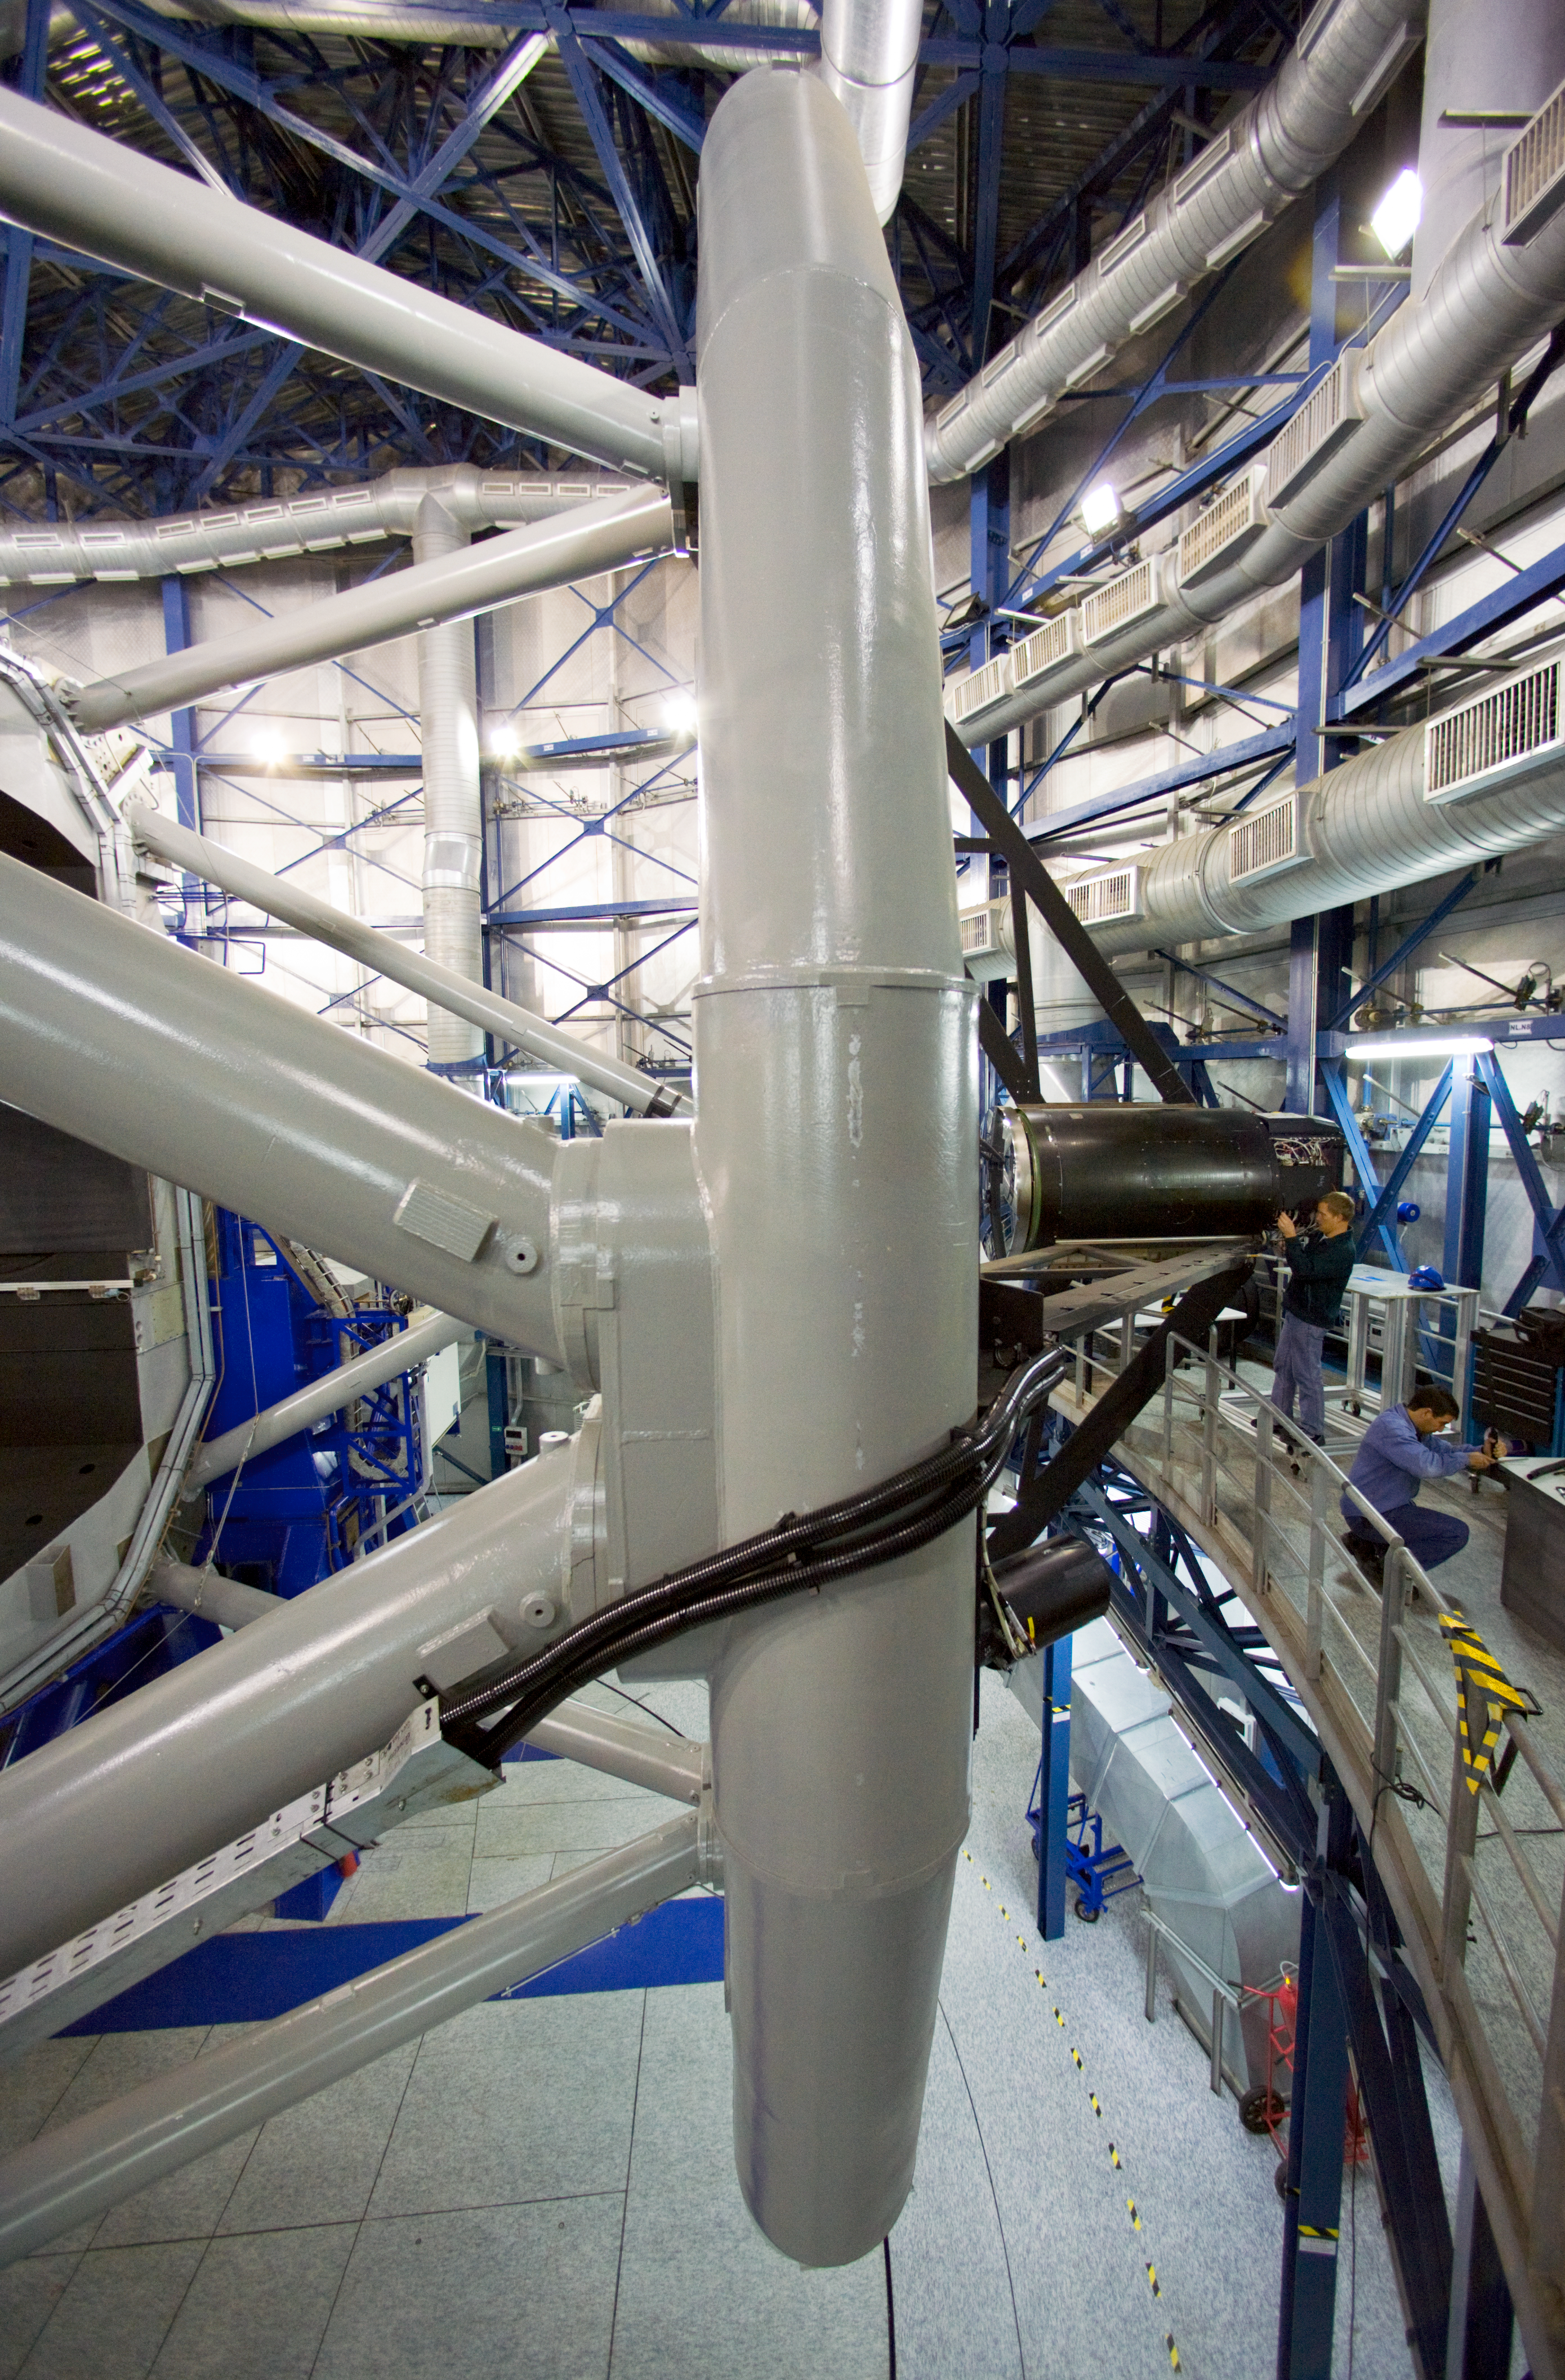

Working on the secondary mirror

Engineers are working on the tower of the Secondary Mirror (M2) of one of the ESO VLT 8.2-metre Unit Telescopes (UTs). The light coming from the sky is collected by the 8.2-metre primary mirror (M1), then is made to converge onto M2 and it is finally redirected to the active instrument by the tertiary mirror (M3). In order to allow the fast movements required to keep the image in focus, the 1.1-metre M2 needs to be extremely rigid and light. For this reason it has a honeycomb structure and is made of beryllium. The M2 tower is one of the most complicated mechanical pieces of the telescope. The four UTs are identical in design but each one of them is equipped with two or three highly specialised instruments. The ESO Very Large Telescope, formed by four 8.2-metre Unit Telescopes (UTs) and four 1.8-metre movable Auxiliary Telescopes (ATs), is the world´s most advanced optical ground-based astronomical facility.

Credit: ESO